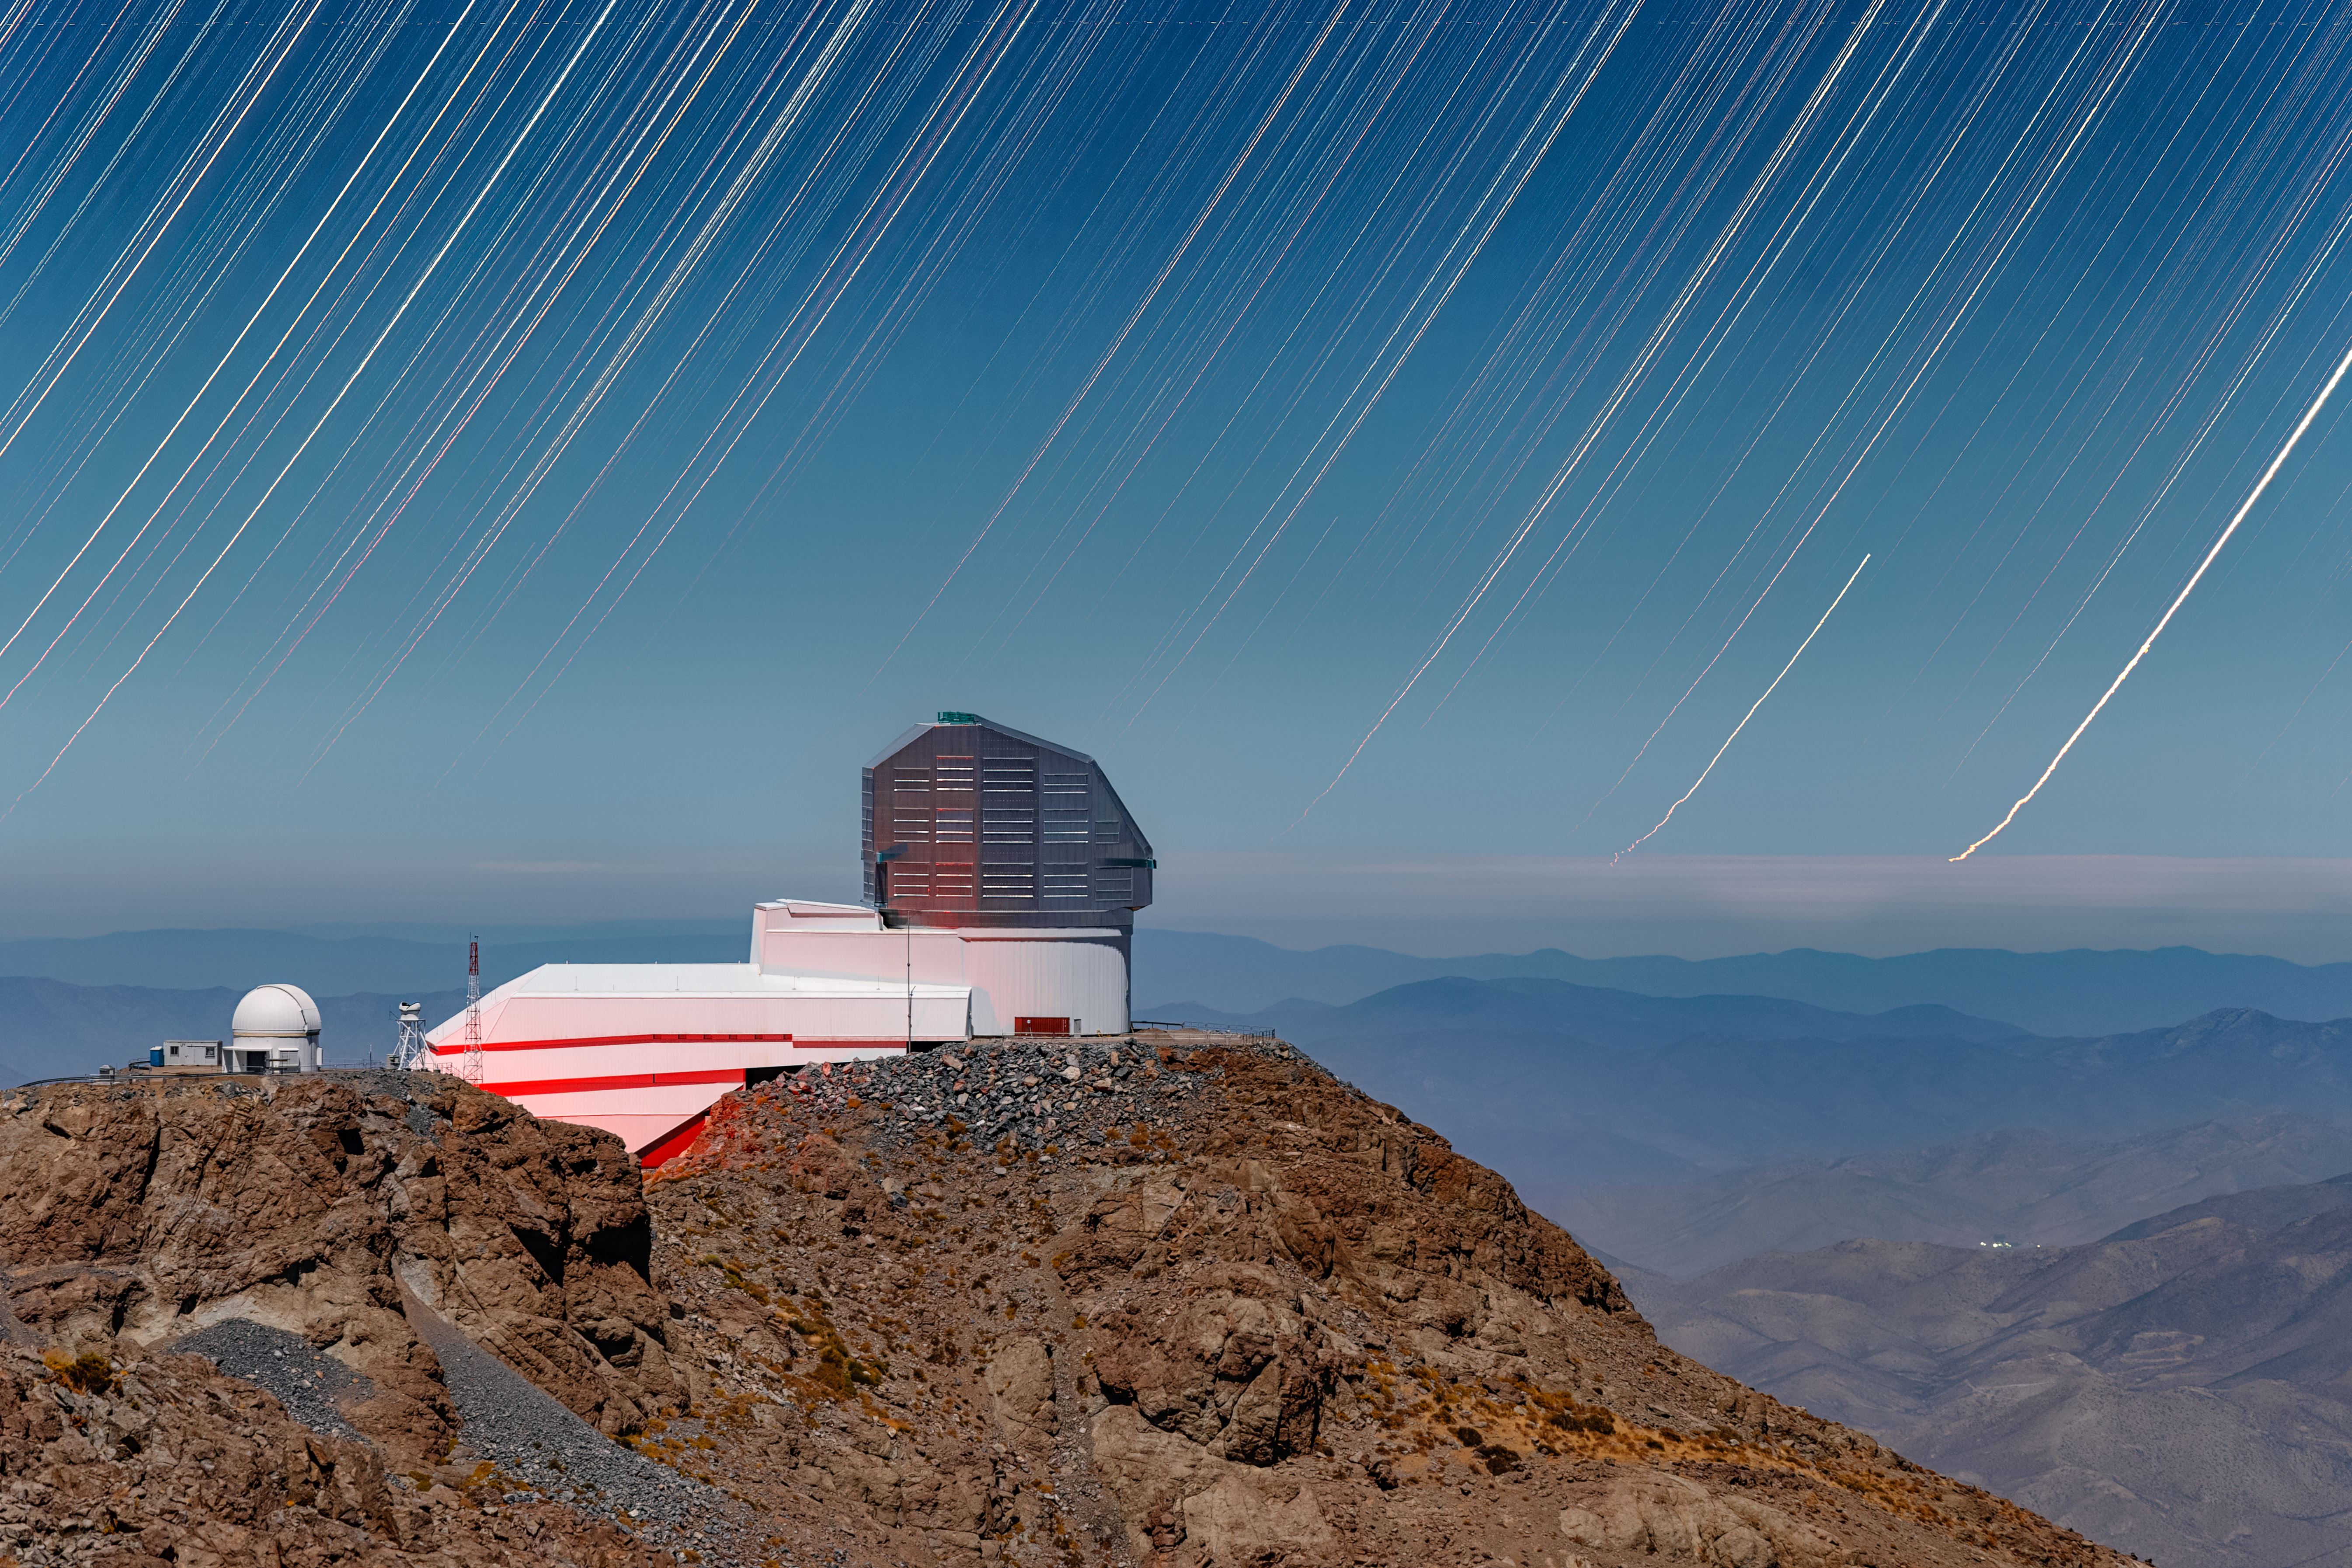

Star Trails over Rubin

The NSF–DOE Vera C. Rubin Observatory rests under the stars on its perch atop Cerro Pachón in this NOIRLab Image of the Week. Rubin Observatory is jointly funded by the U.S. National Science Foundation (NSF) and the U.S. Department of Energy Office of Science (DOE/SC). As the Earth rotates, the stars appear to sweep across the southern sky in this long-exposure image. Rubin Observatory, however, will capture real motion in the Universe on a much greater scale.

In the upcoming 10 years of the Legacy Survey of Space and Time (LSST), Rubin data processing will generate around 500 petabytes — more data than everything that’s ever been written in any language in human history. Each night, Rubin will scan the sky, capturing images with the LSST Camera. Through repeated scans, Rubin Observatory will identify millions of changes throughout the southern sky every night, including phenomena like supernovae and pulsating variable stars.

Rubin has sophisticated processing software that compares new images to previous images and identifies changes in near-real time. This will give scientists a greater chance of discovering and studying rare, short-lived phenomena throughout the Universe.

Petr Horálek, the photographer, is a NOIRLab Audiovisual Ambassador.

Credit: NSF–DOE Vera C. Rubin Observatory/NOIRLab/SLAC/AURA/P. Horálek (Institute of Physics in Opava)